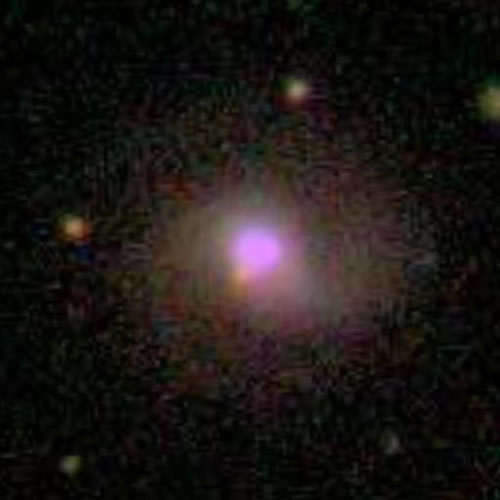

Galaxy/Quasar PG 1426+015 by Sloan Digital Sky Survey

Sloan Digital Sky Survey (SDSS) image of the distant host galaxy/quasar PG 1426+015. The field shown is about 50 x 50 arsec2. See Figure 4 for an image of the same field taken with the Hubble Space Telescope.

Credit: International Gemini Observatory/NOIRLab/NSF/AURA